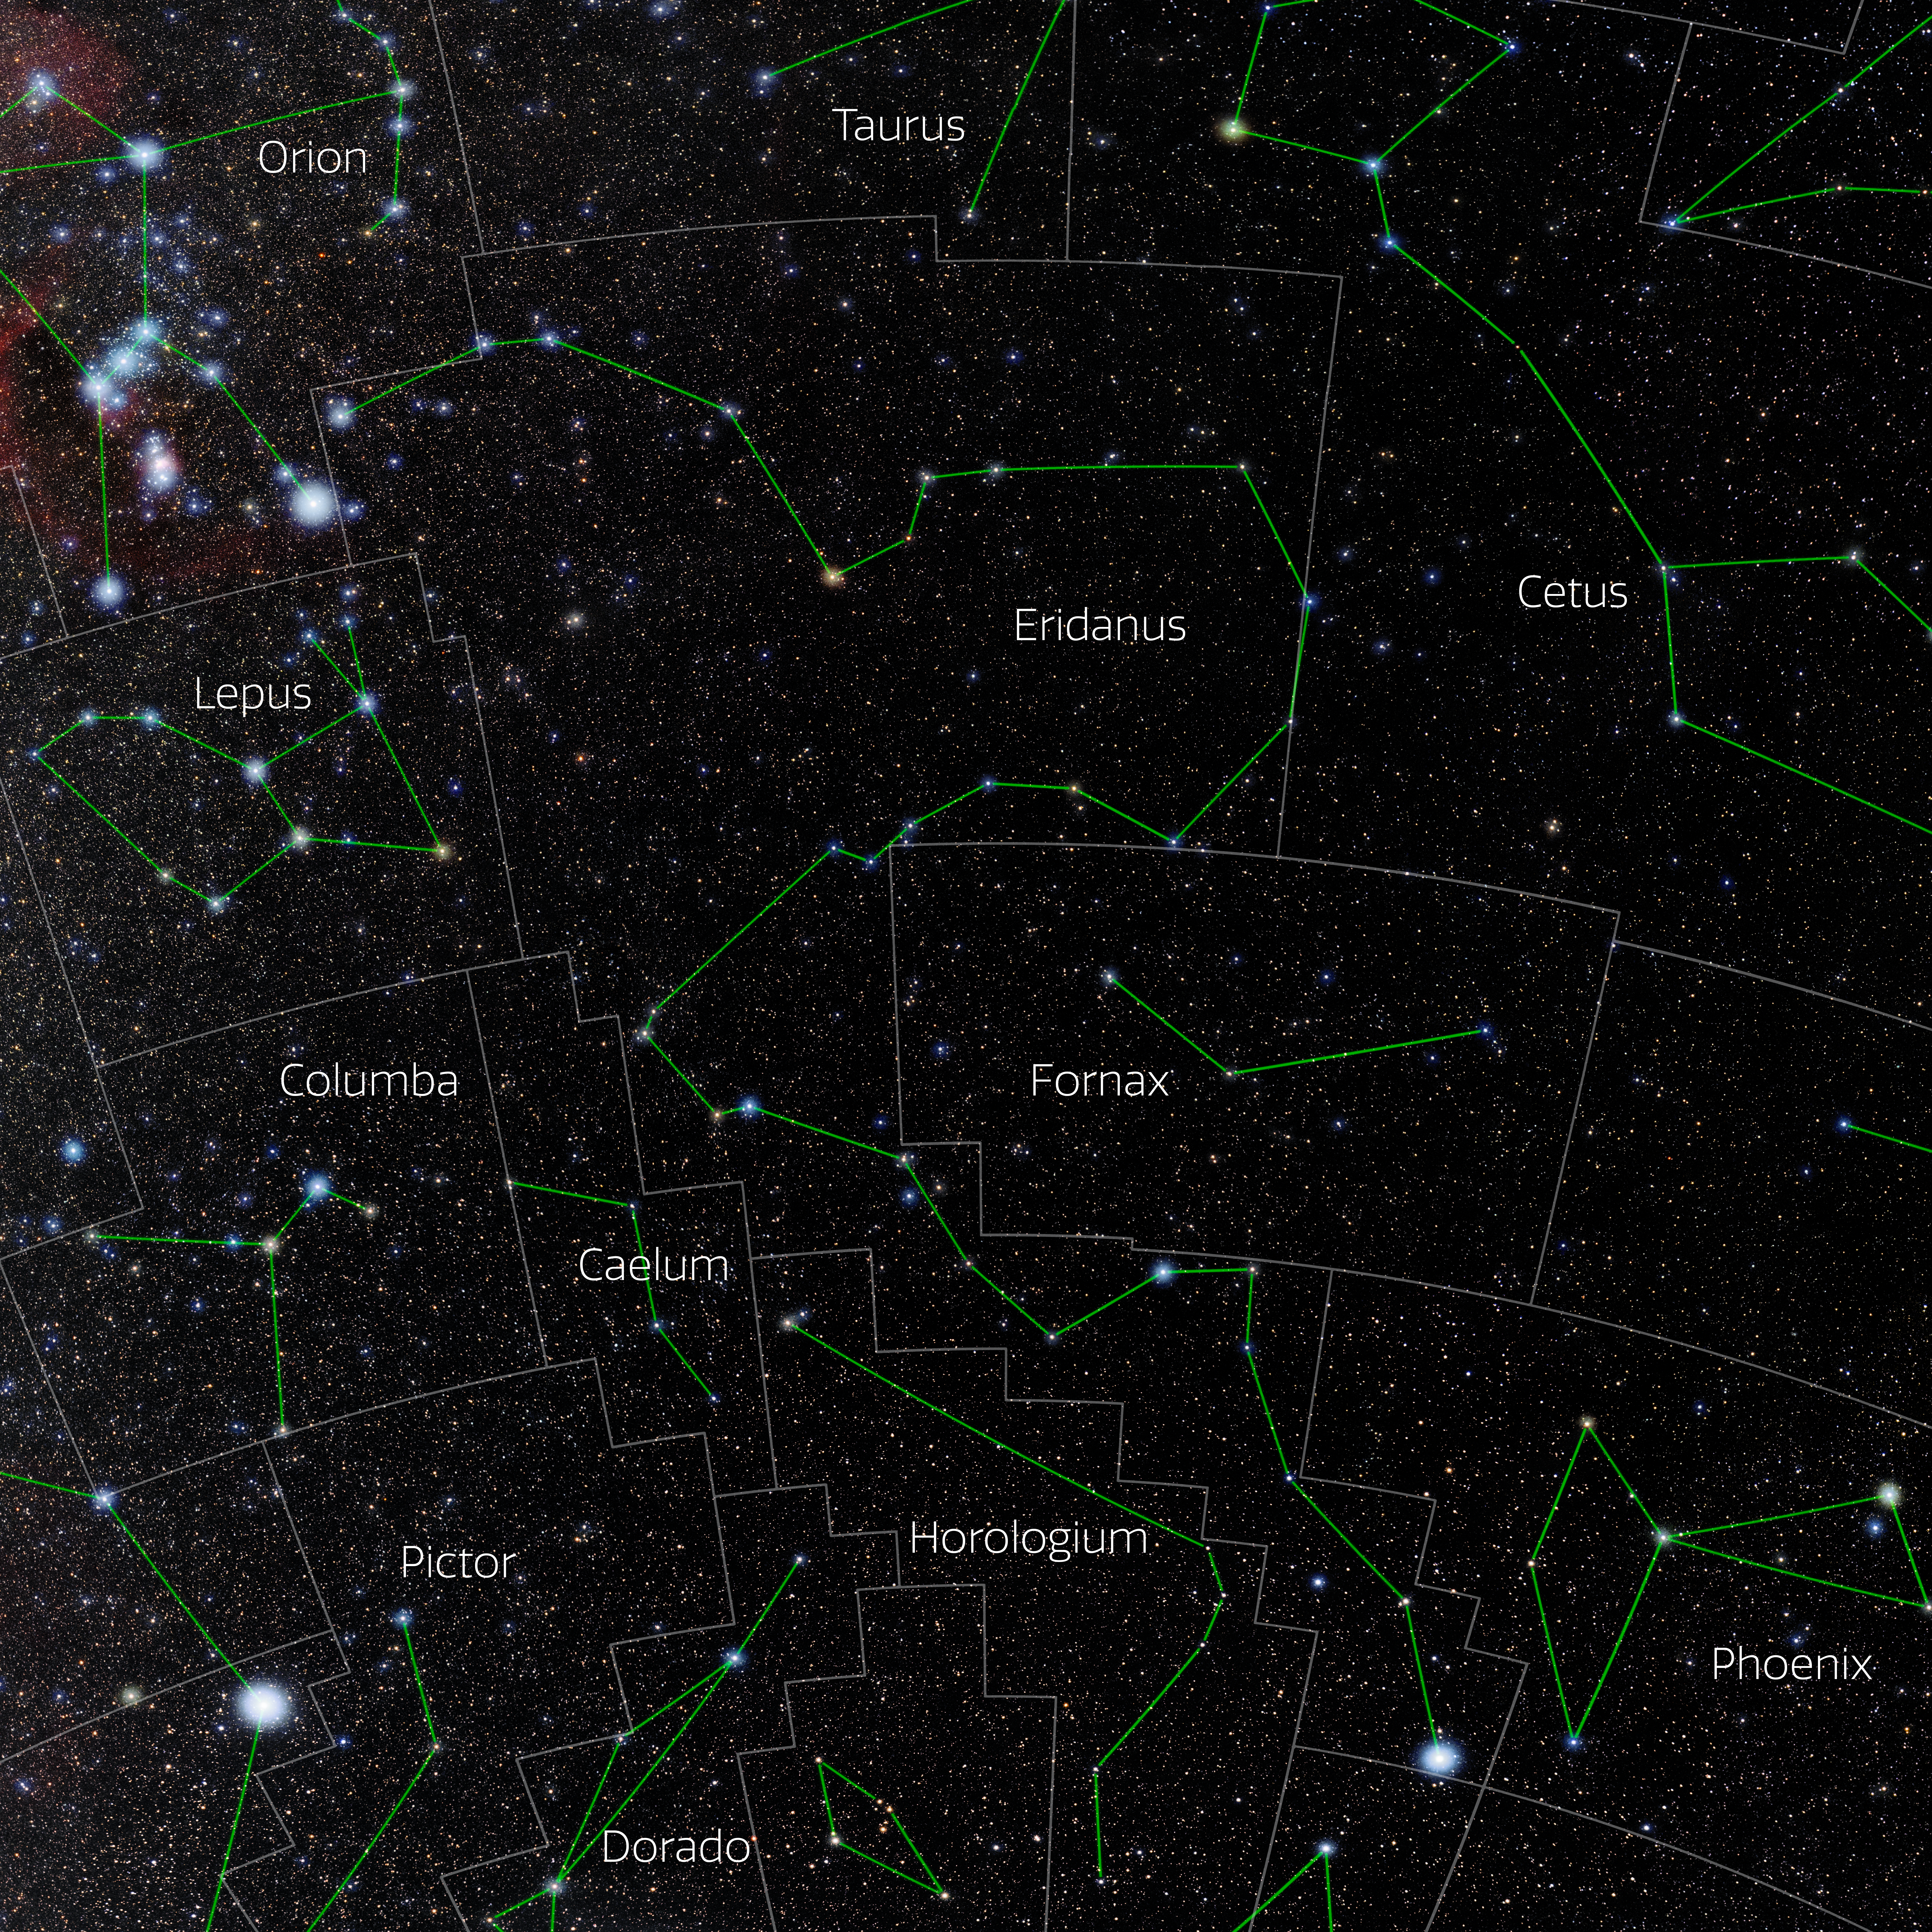

Eridanus (Annotated)

Photo of the constellation Eridanus with annotations from IAU and Sky & Telescope. Here is the non-annotated version.

Credit: E. Slawik/NOIRLab/NSF/AURA/M. Zamani